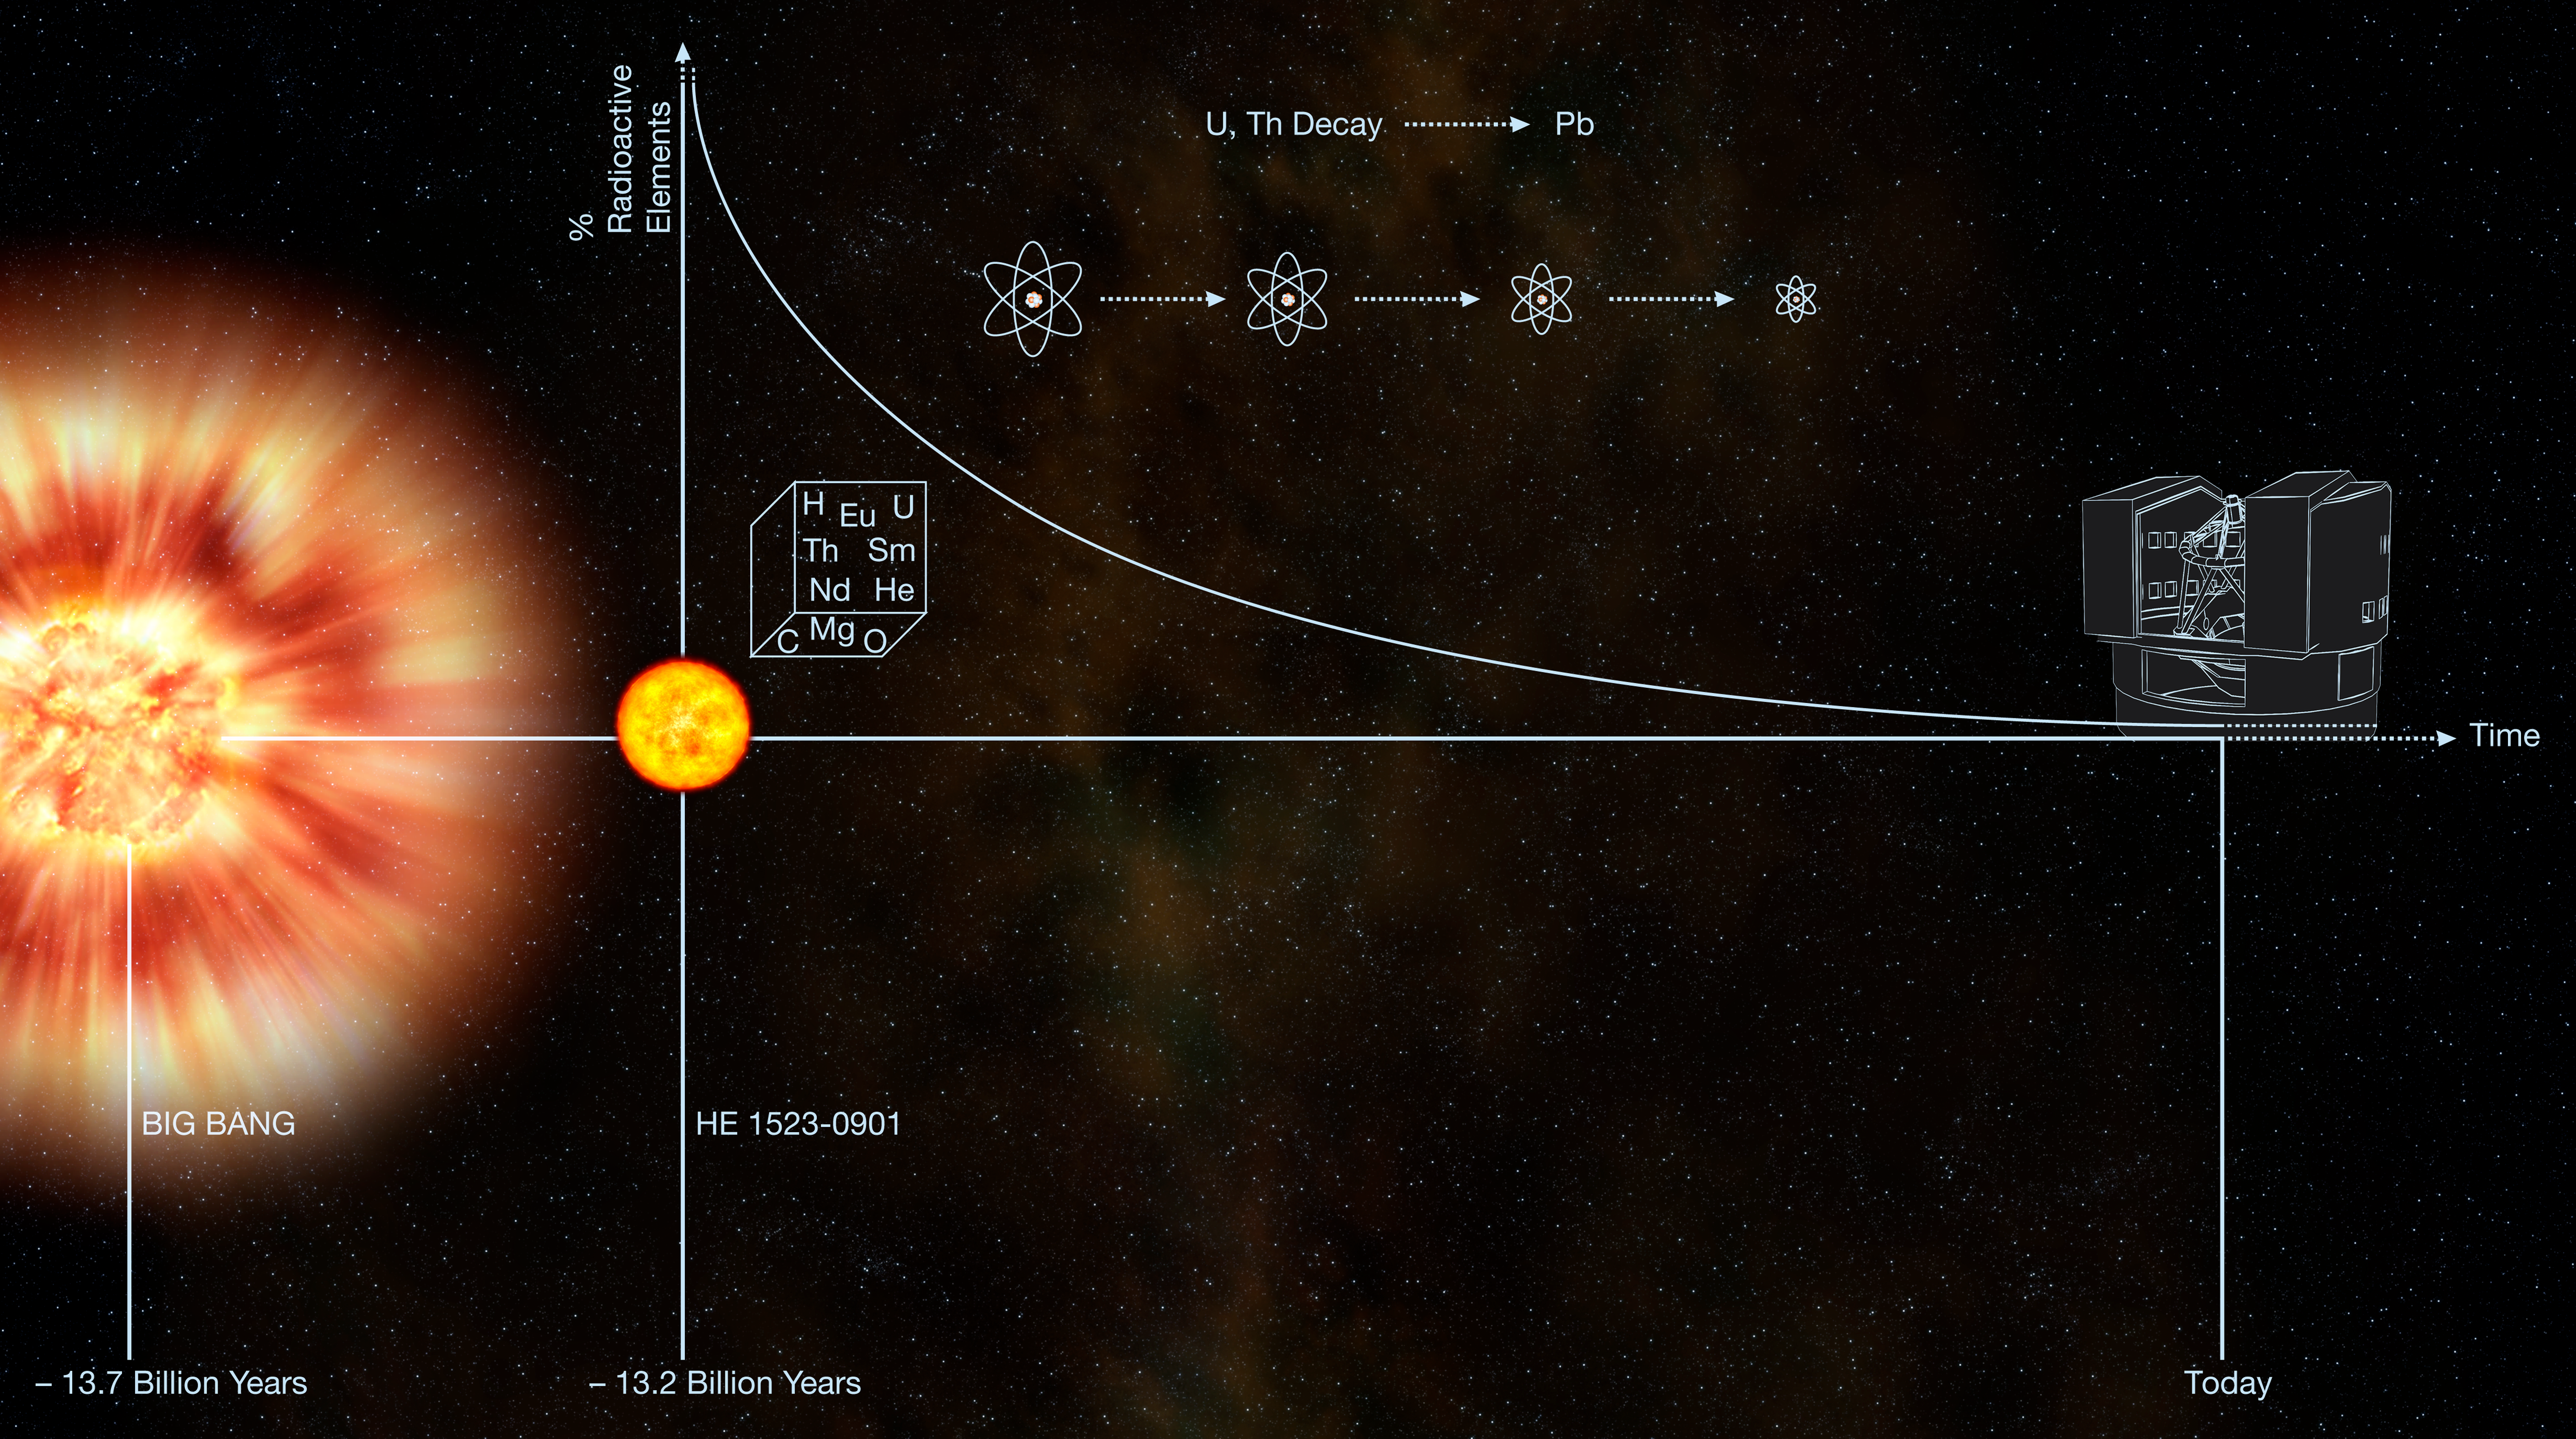

A galactic fossil

Recent cosmological studies show that the Big Bang occurred 13.7 billion years ago. The metal-poor star HE 1523 formed in our Milky Way galaxy soon afterward, cosmologically speaking : 13.2 billion years ago. The primitive star contained the radioactive heavy elements uranium and thorium, and the amounts of those elements decay over time, each according to its own half-life. Today, astronomer Anna Frebel of the University of Texas at Austin McDonald Observatory and her colleagues have deduced the star's age based on the amounts of radioactive elements it contains compared to certain other "anchor" elements, specifically europium, osmium, and iridium. The study of the star's chemical make-up was made using the UVES spectrograph on the Kueyen Telescope, part of ESO's Very Large Telescope, at Paranal, in Chile.

Credit: ESO